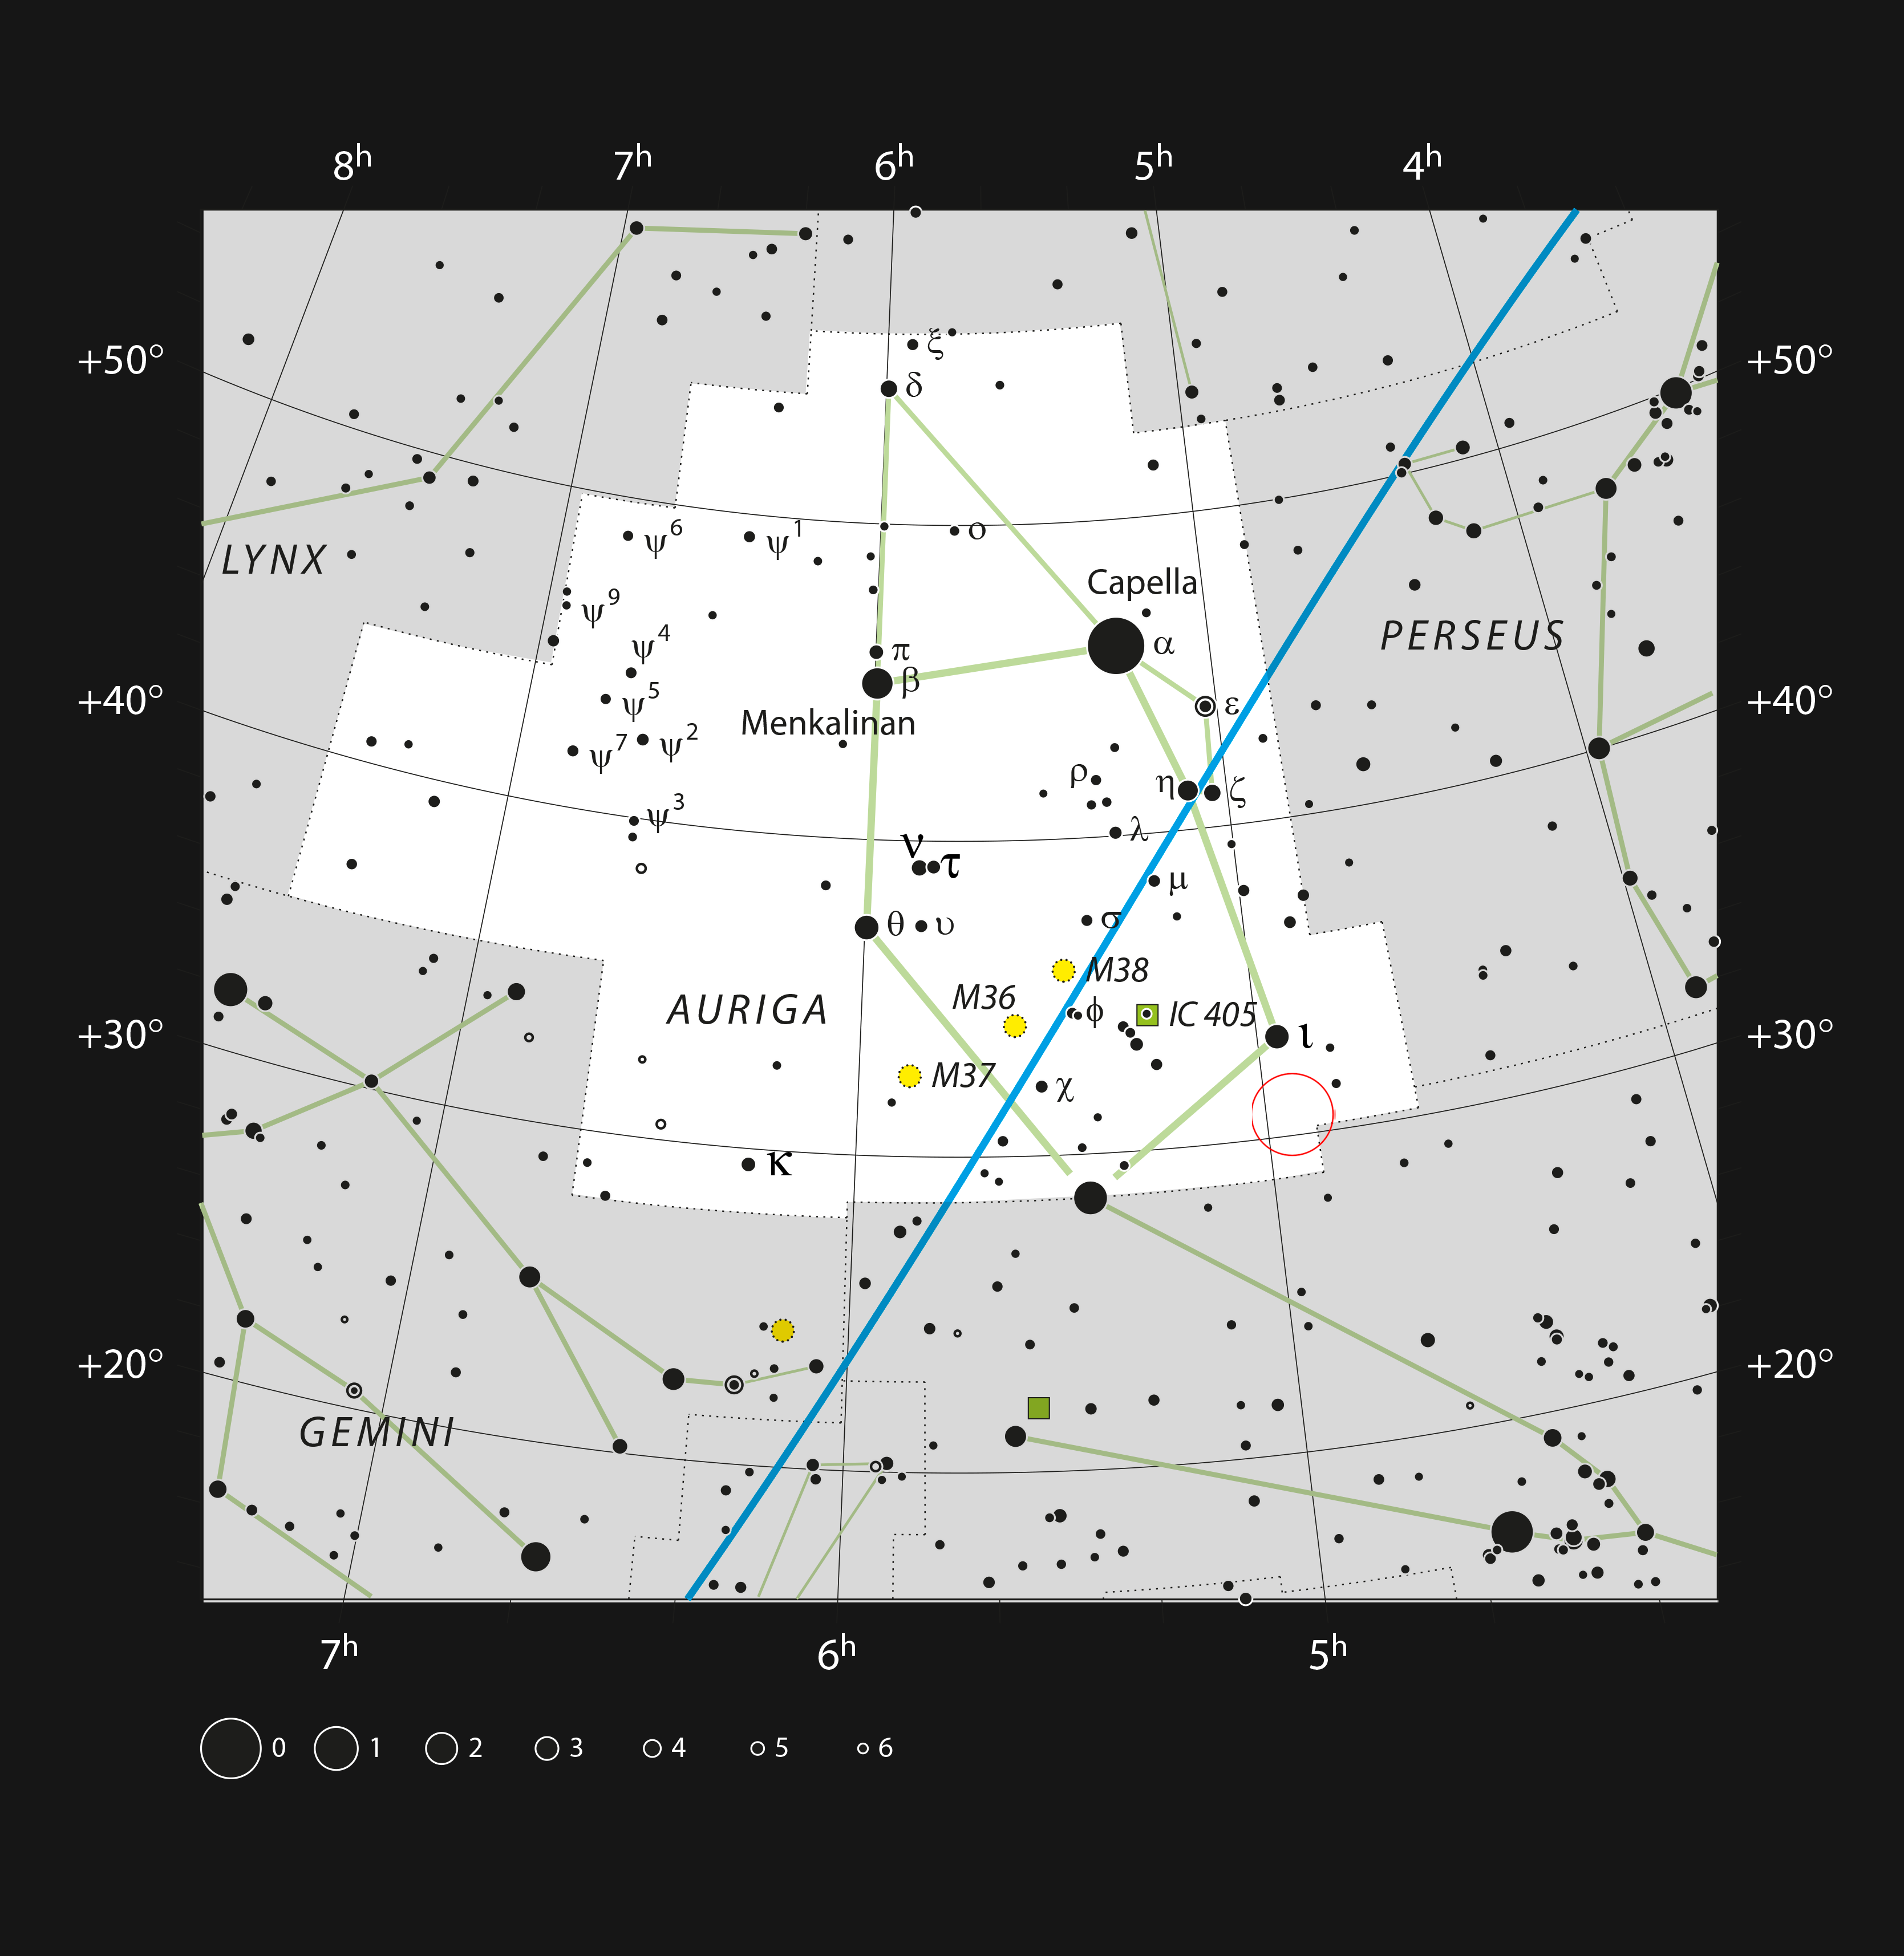

Location of AB Aurigae in the constellation of Auriga

This chart shows the location of the AB Aurigae system. This map shows most of the stars visible to the unaided eye under good conditions and the system itself is marked with a red circle.

Credit: ESO, IAU and Sky & Telescope